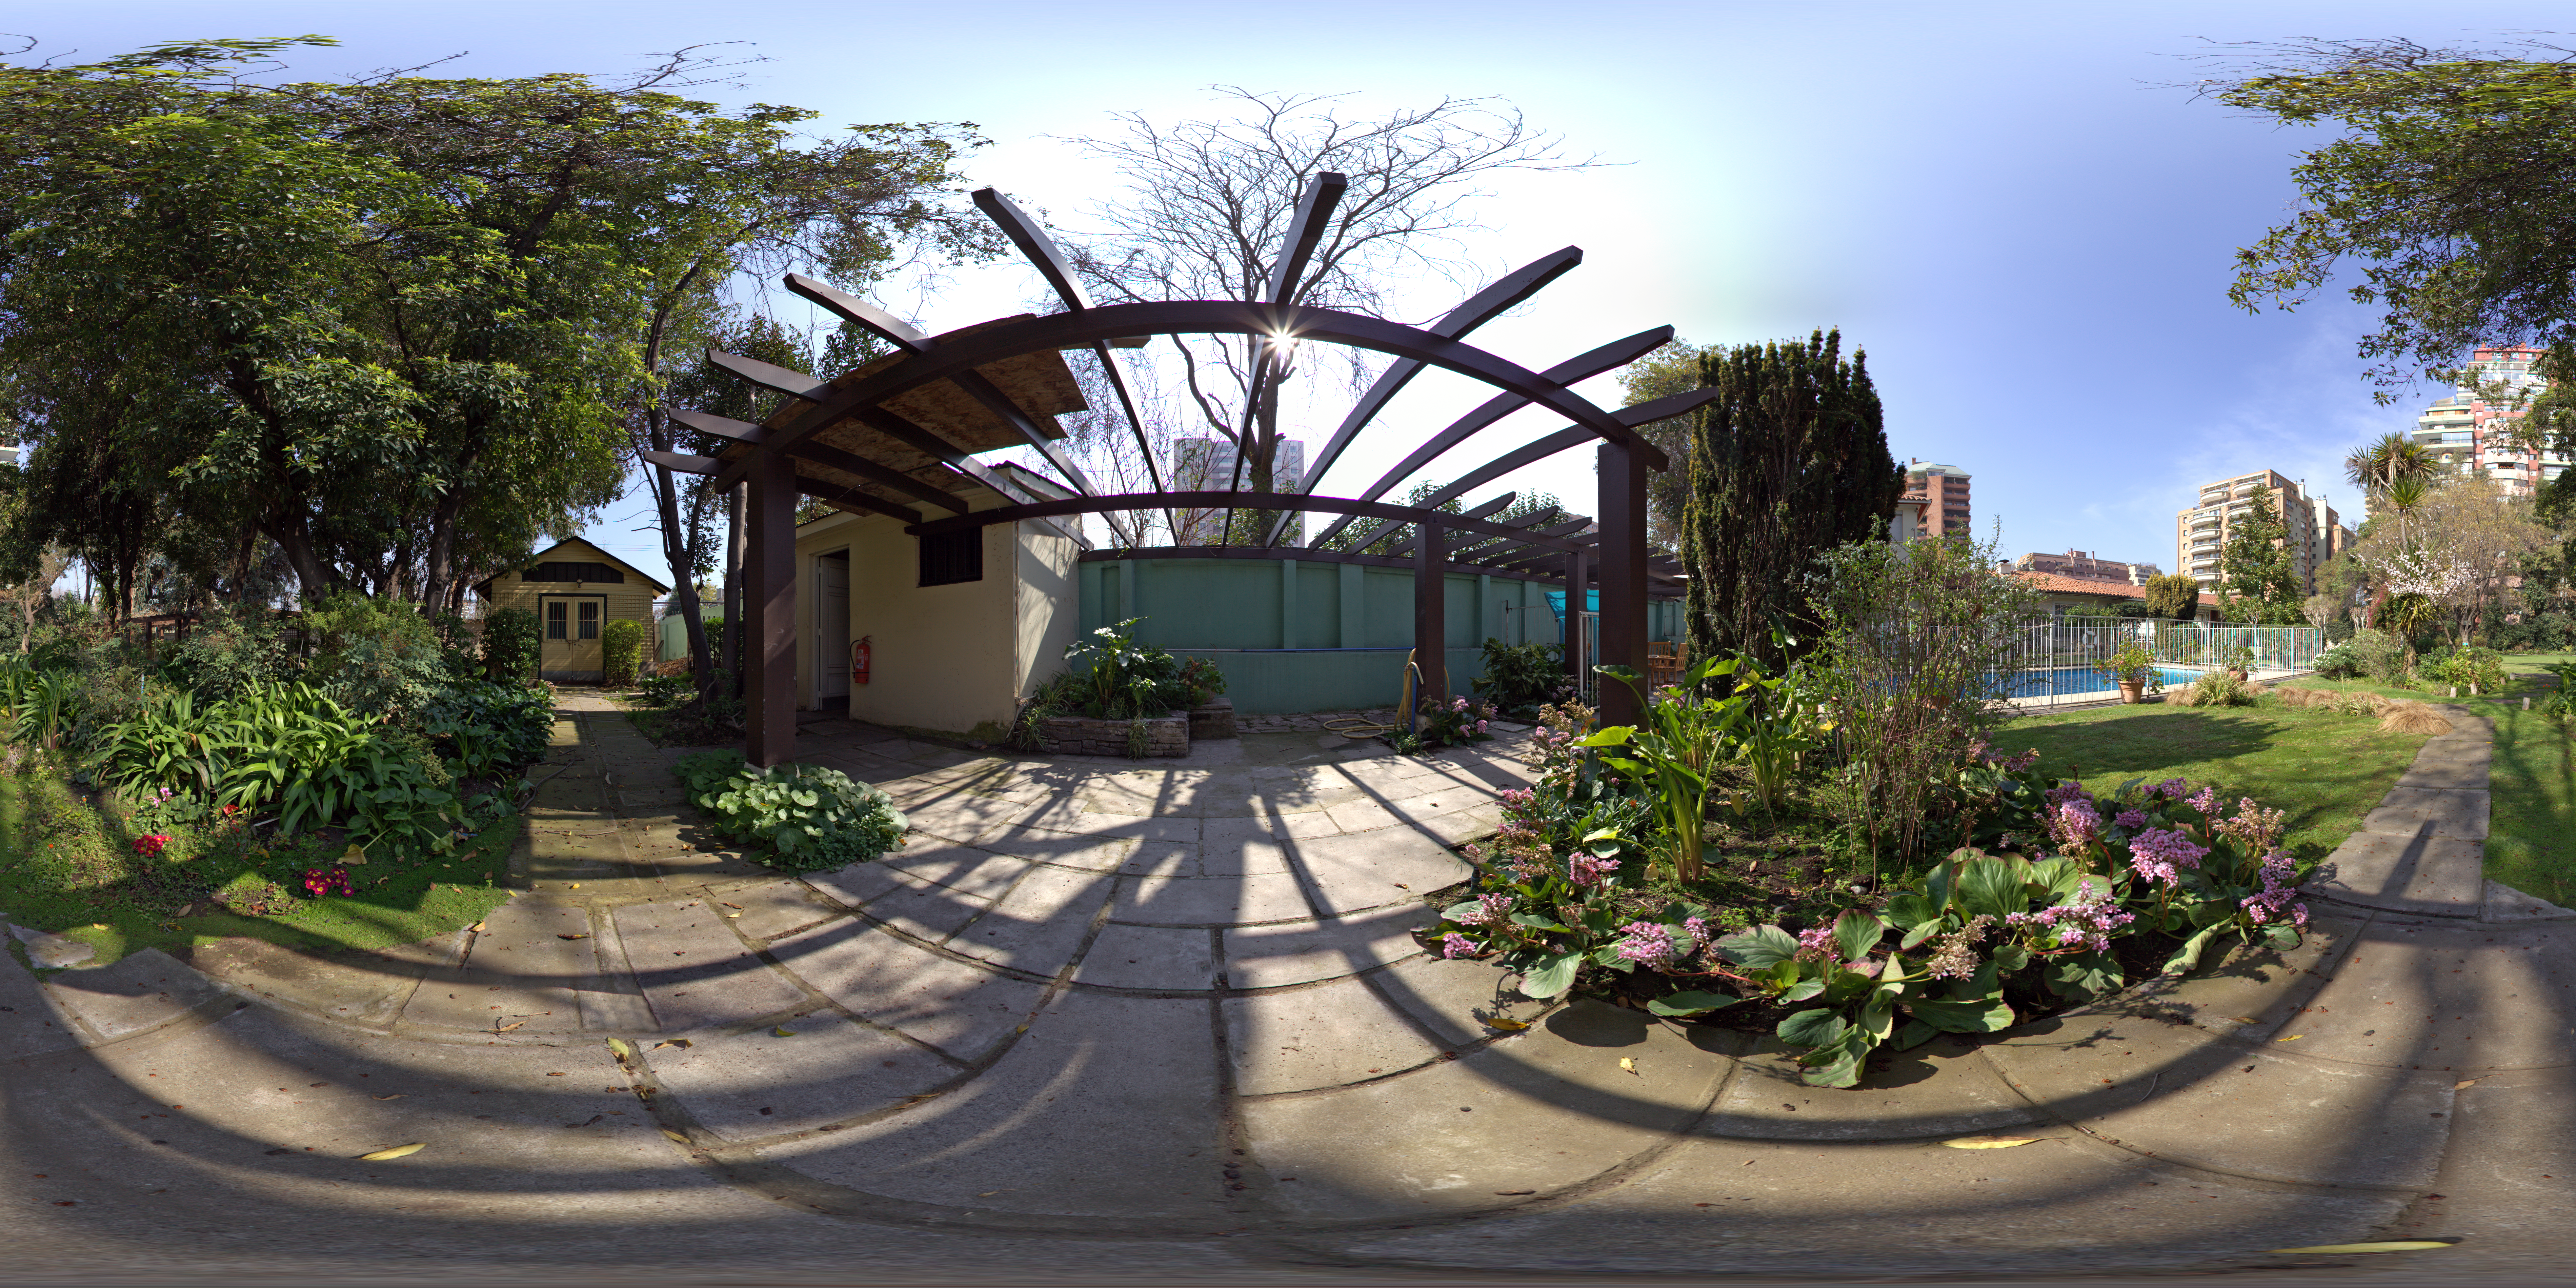

Guesthouse gardens

A 360 degree panorama of the gardens at the ESO Guesthouse in the Vitacura district of Santiago. The house is the official lodge for visiting astronomers and ESO staff travelling between sites in Europe and Chile.

Credit: ESO